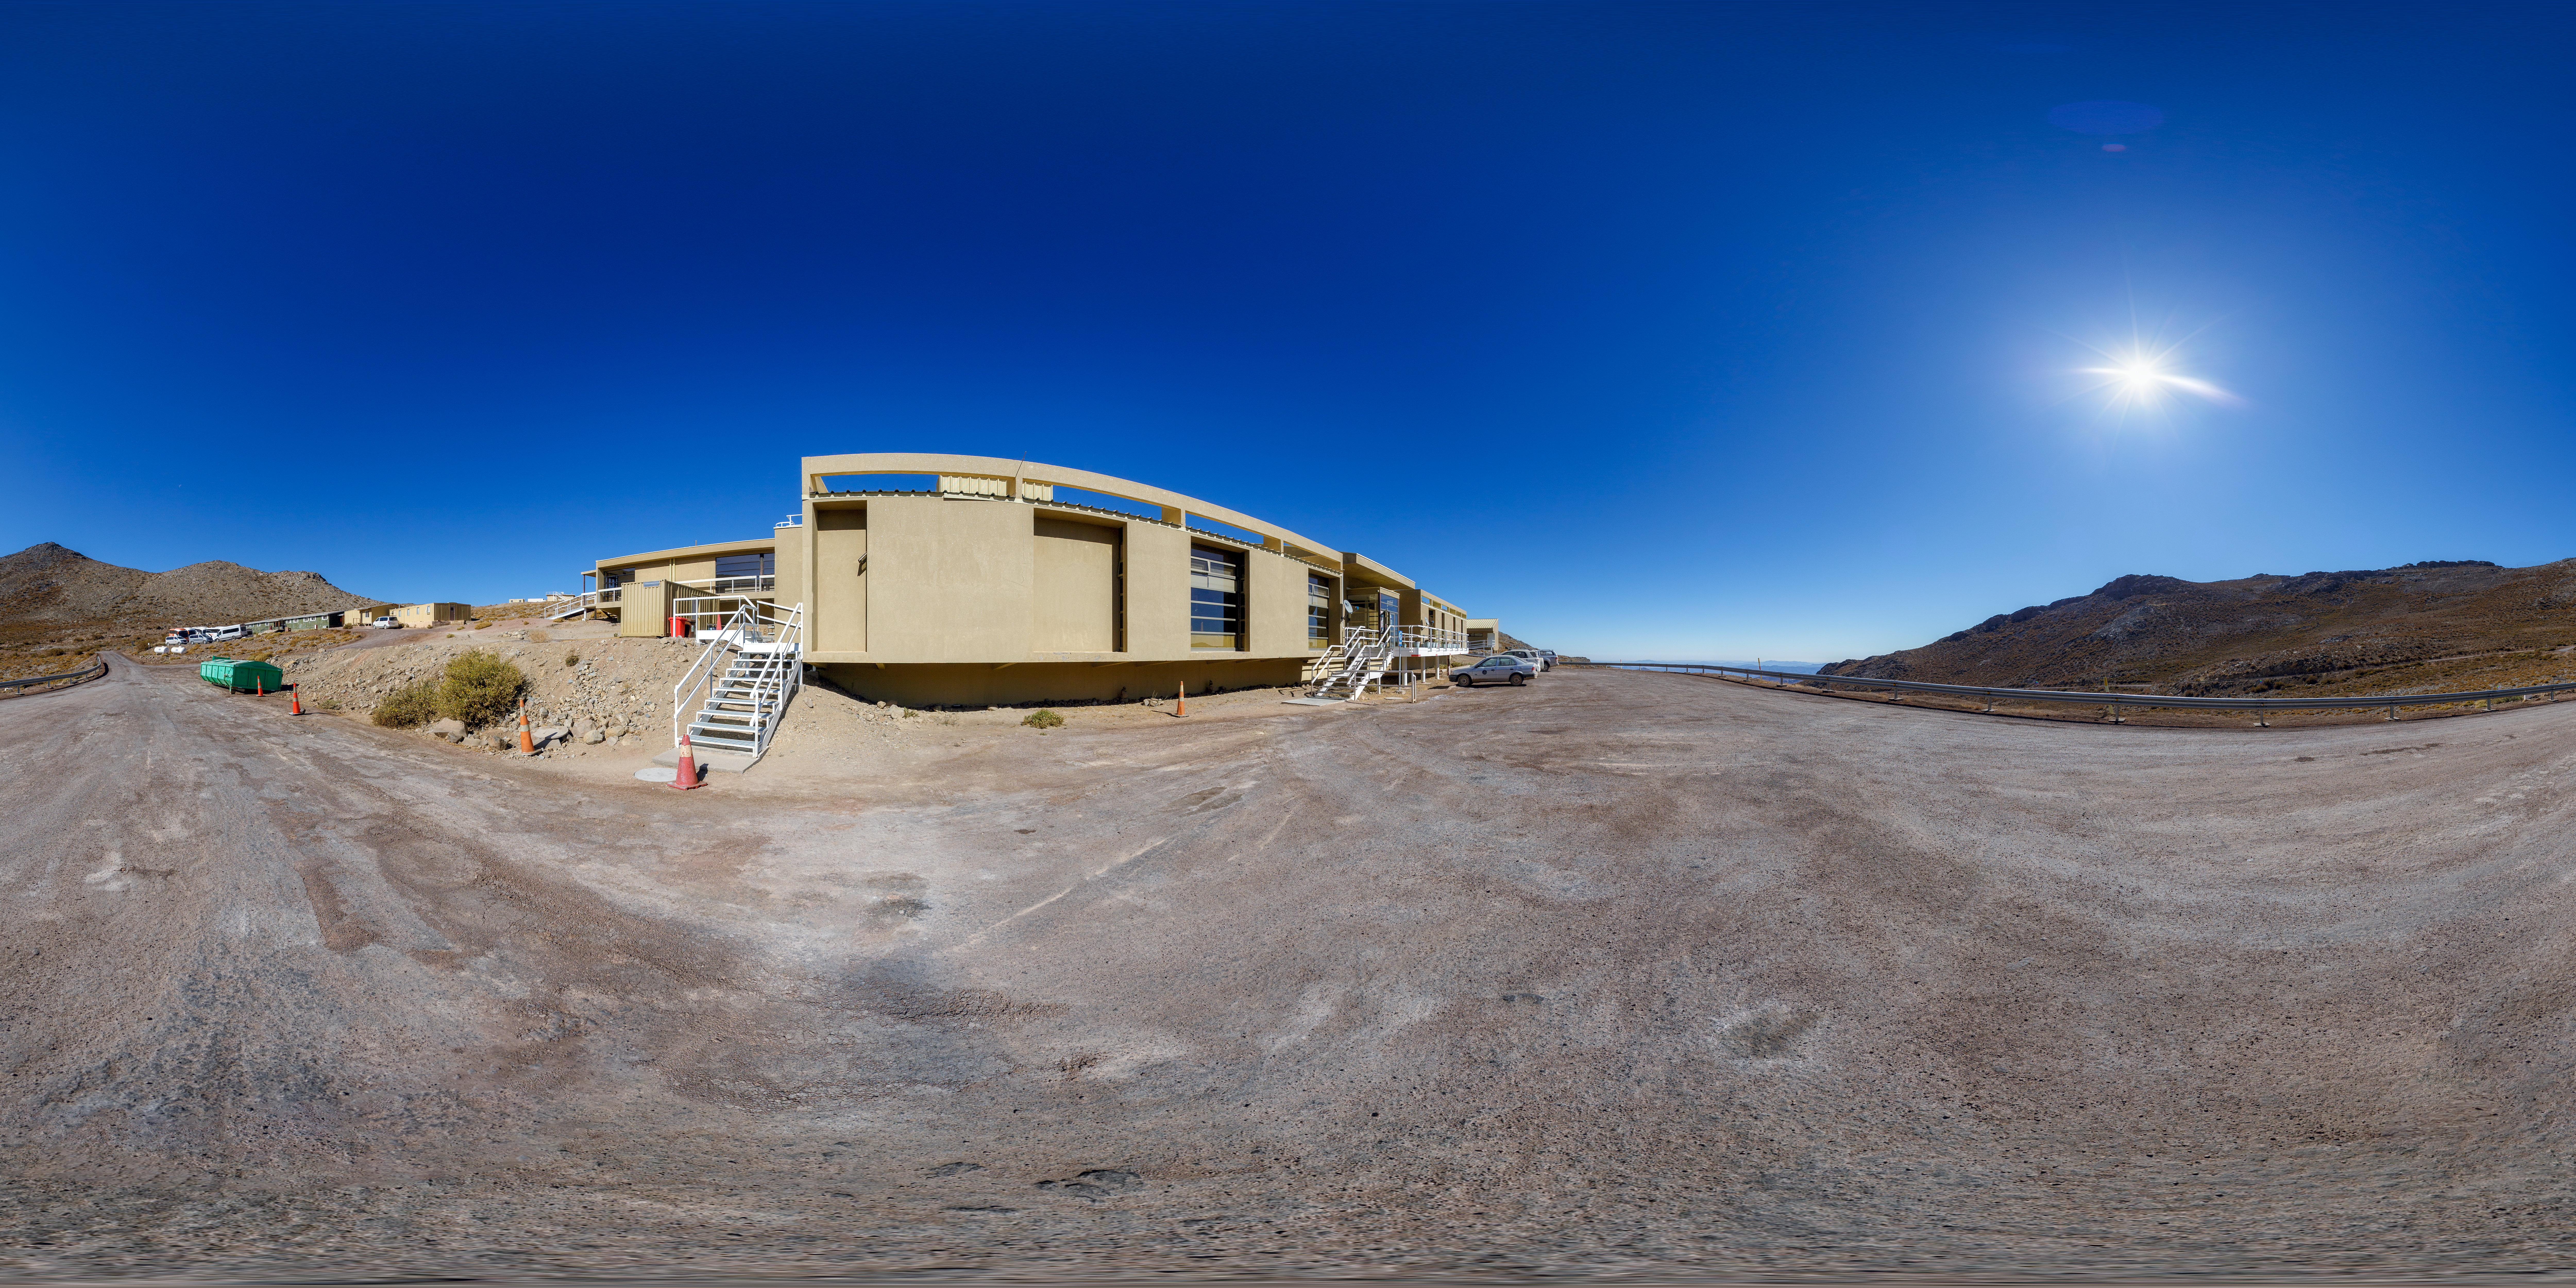

Cerro Pachón Hotel Outside Panorama

A panoramic view of the Cerro Pachón hotel, part of the International Gemini Observatory, a program of NSF NOIRLab.

Credit: NOIRLab/AURA/NSF/P. Horálek